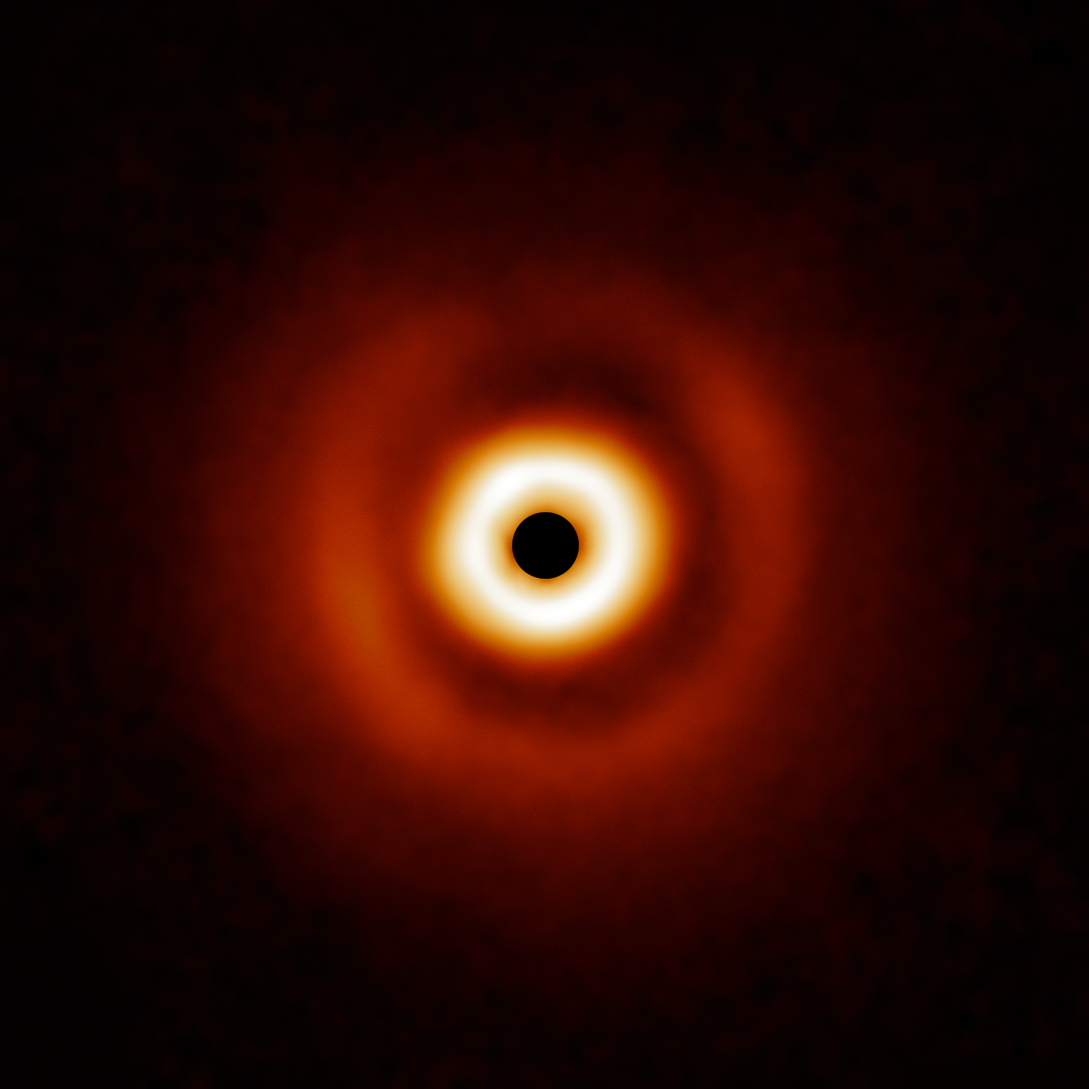

Dusty disk around HD 169142

The dusty disk around HD 169142 is part of a survey of 44 young massive stars to investigate planet formation in dusty, swirling disks — likely to become new solar systems. The image was taken with the Gemini Planet Imager (GPI) instrument on the Gemini South telescope of the International Gemini Observatory, a Program of NSF NOIRLab.

Credit: International Gemini Observatory/NOIRLab/NSF/AURA/E. Rich (Michigan University)